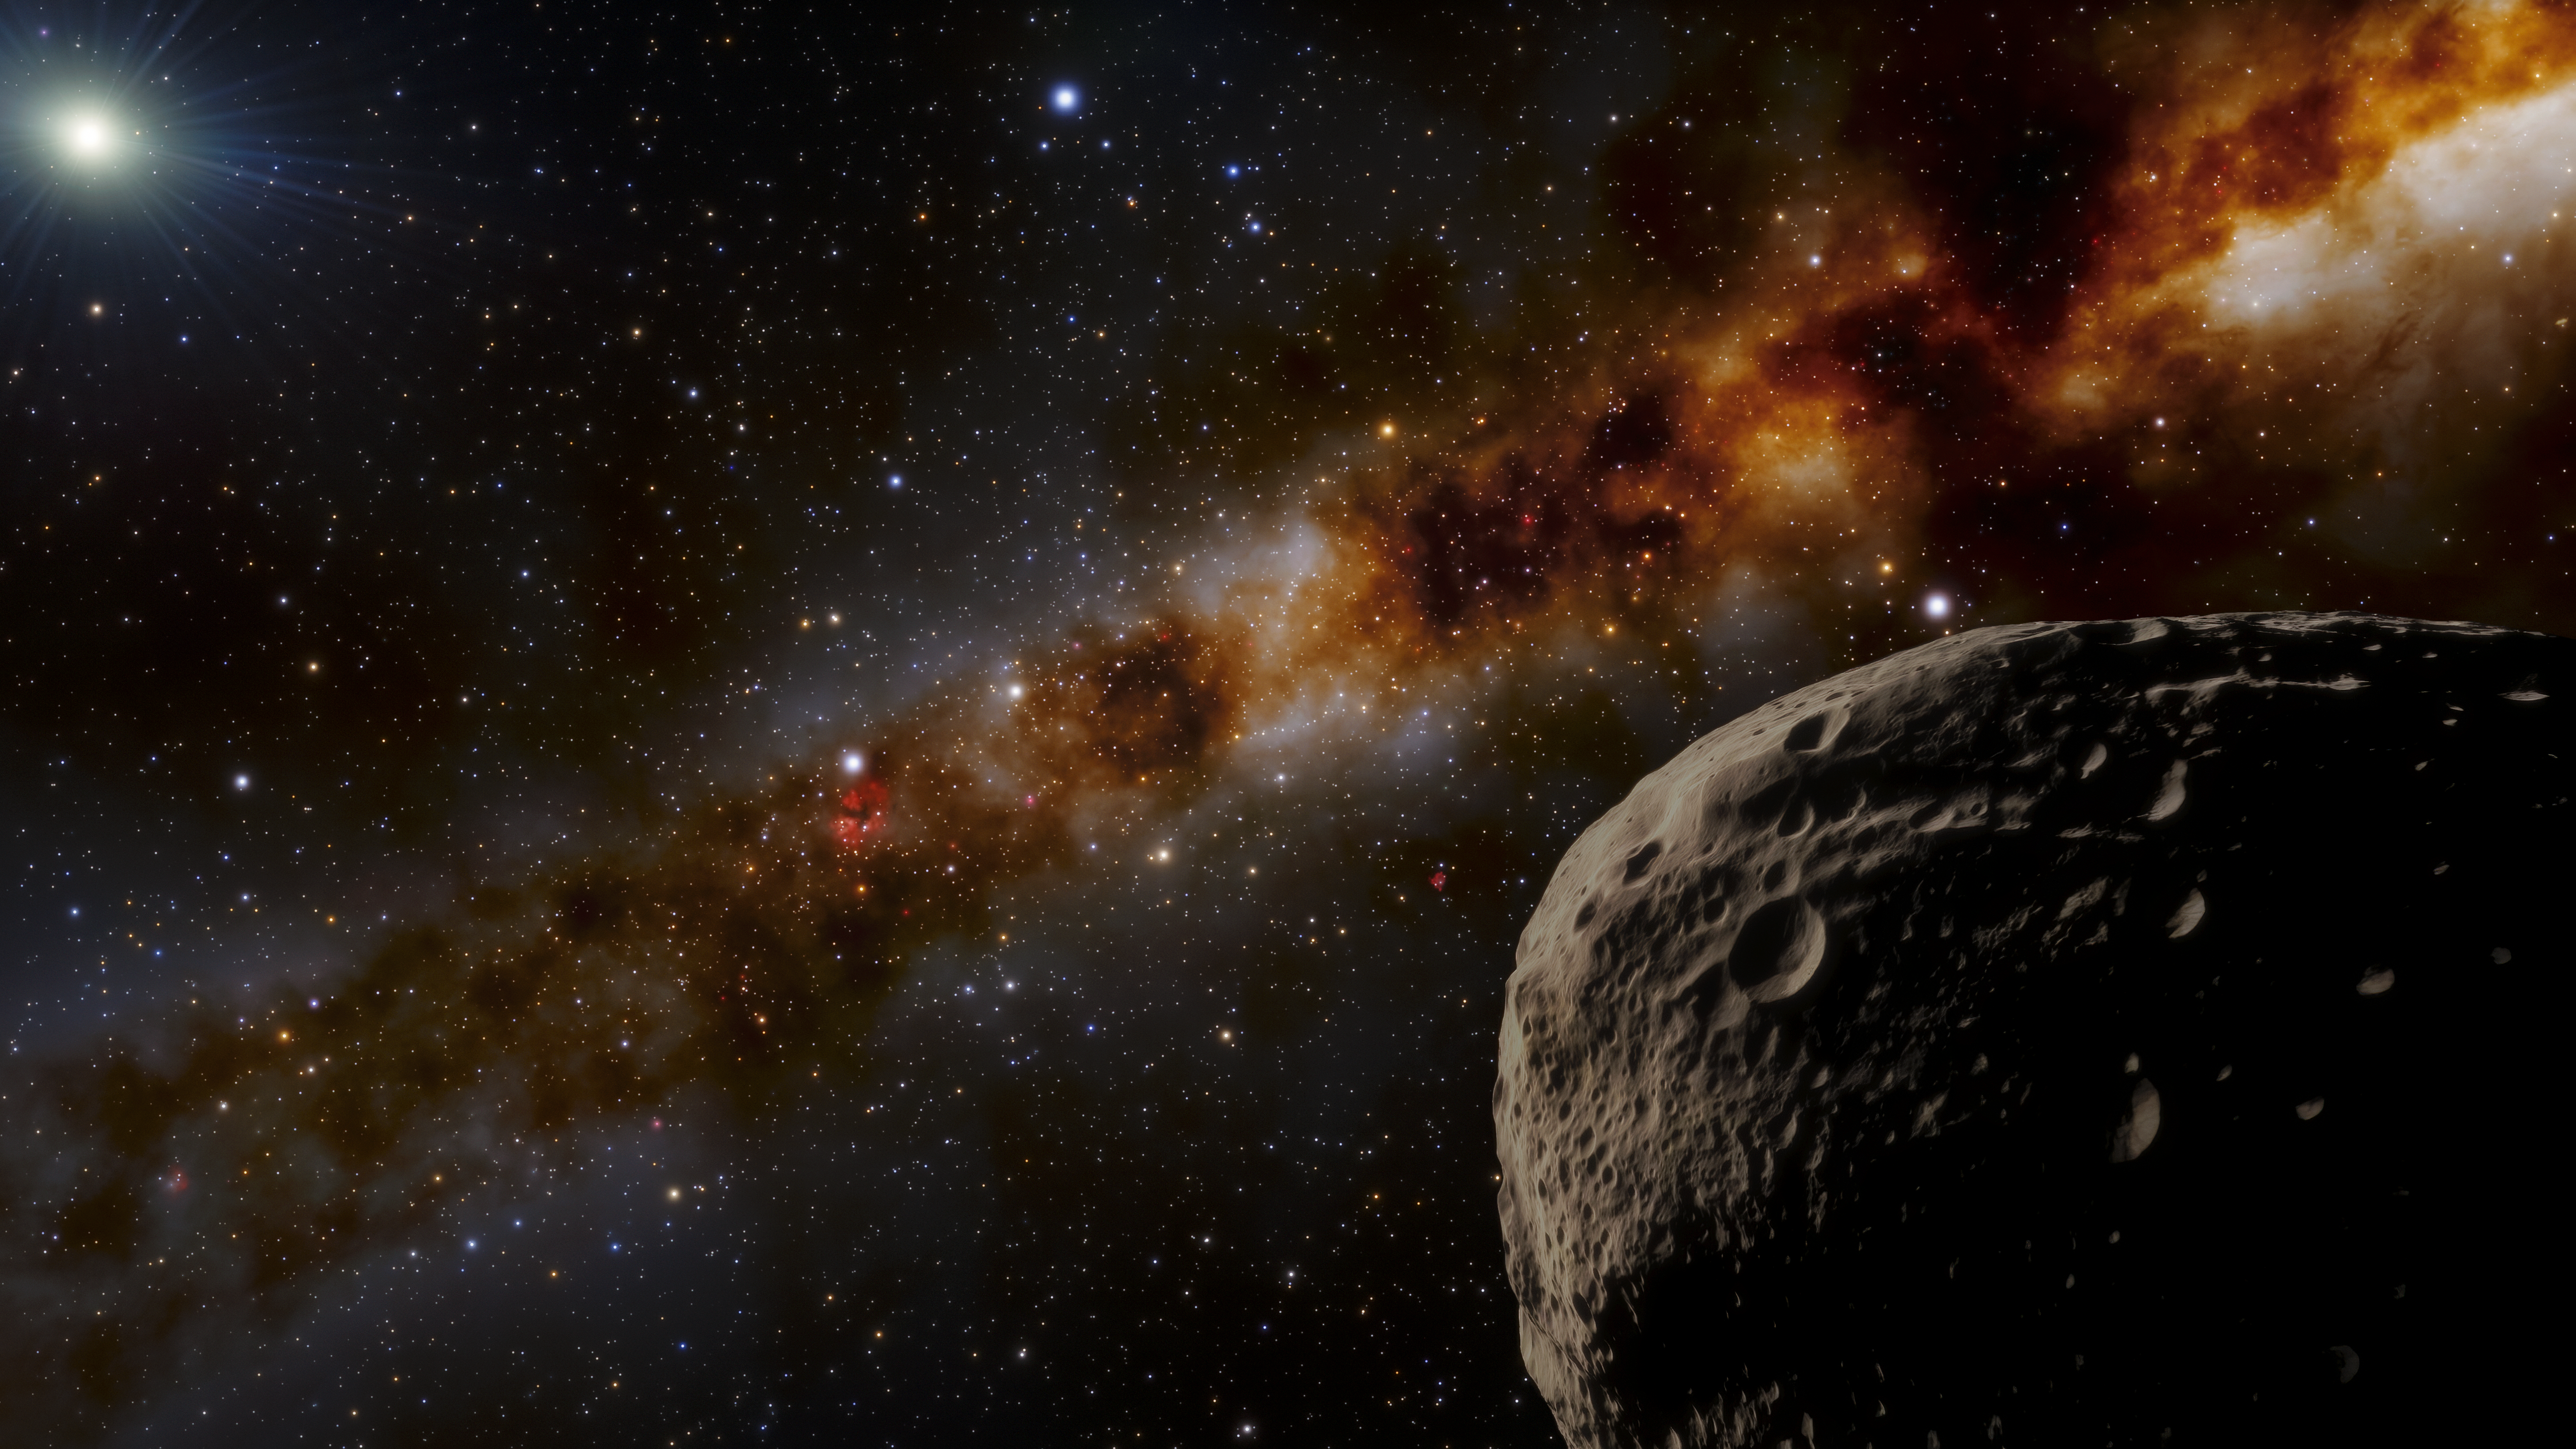

Farfarout Illustration

This illustration imagines what the distant object nicknamed “Farfarout” might look like in the outer reaches of our Solar System. The most distant object yet discovered in our Solar System, Farfarout is 132 astronomical units from the Sun, which is 132 times farther from the Sun than Earth is. Estimated to be about 400 kilometers (250 miles) across, Farfarout is shown in the lower right, while the Sun appears in the upper left. The Milky Way stretches diagonally across the background.

Credit: NOIRLab/NSF/AURA/J. da Silva (Spaceengine)